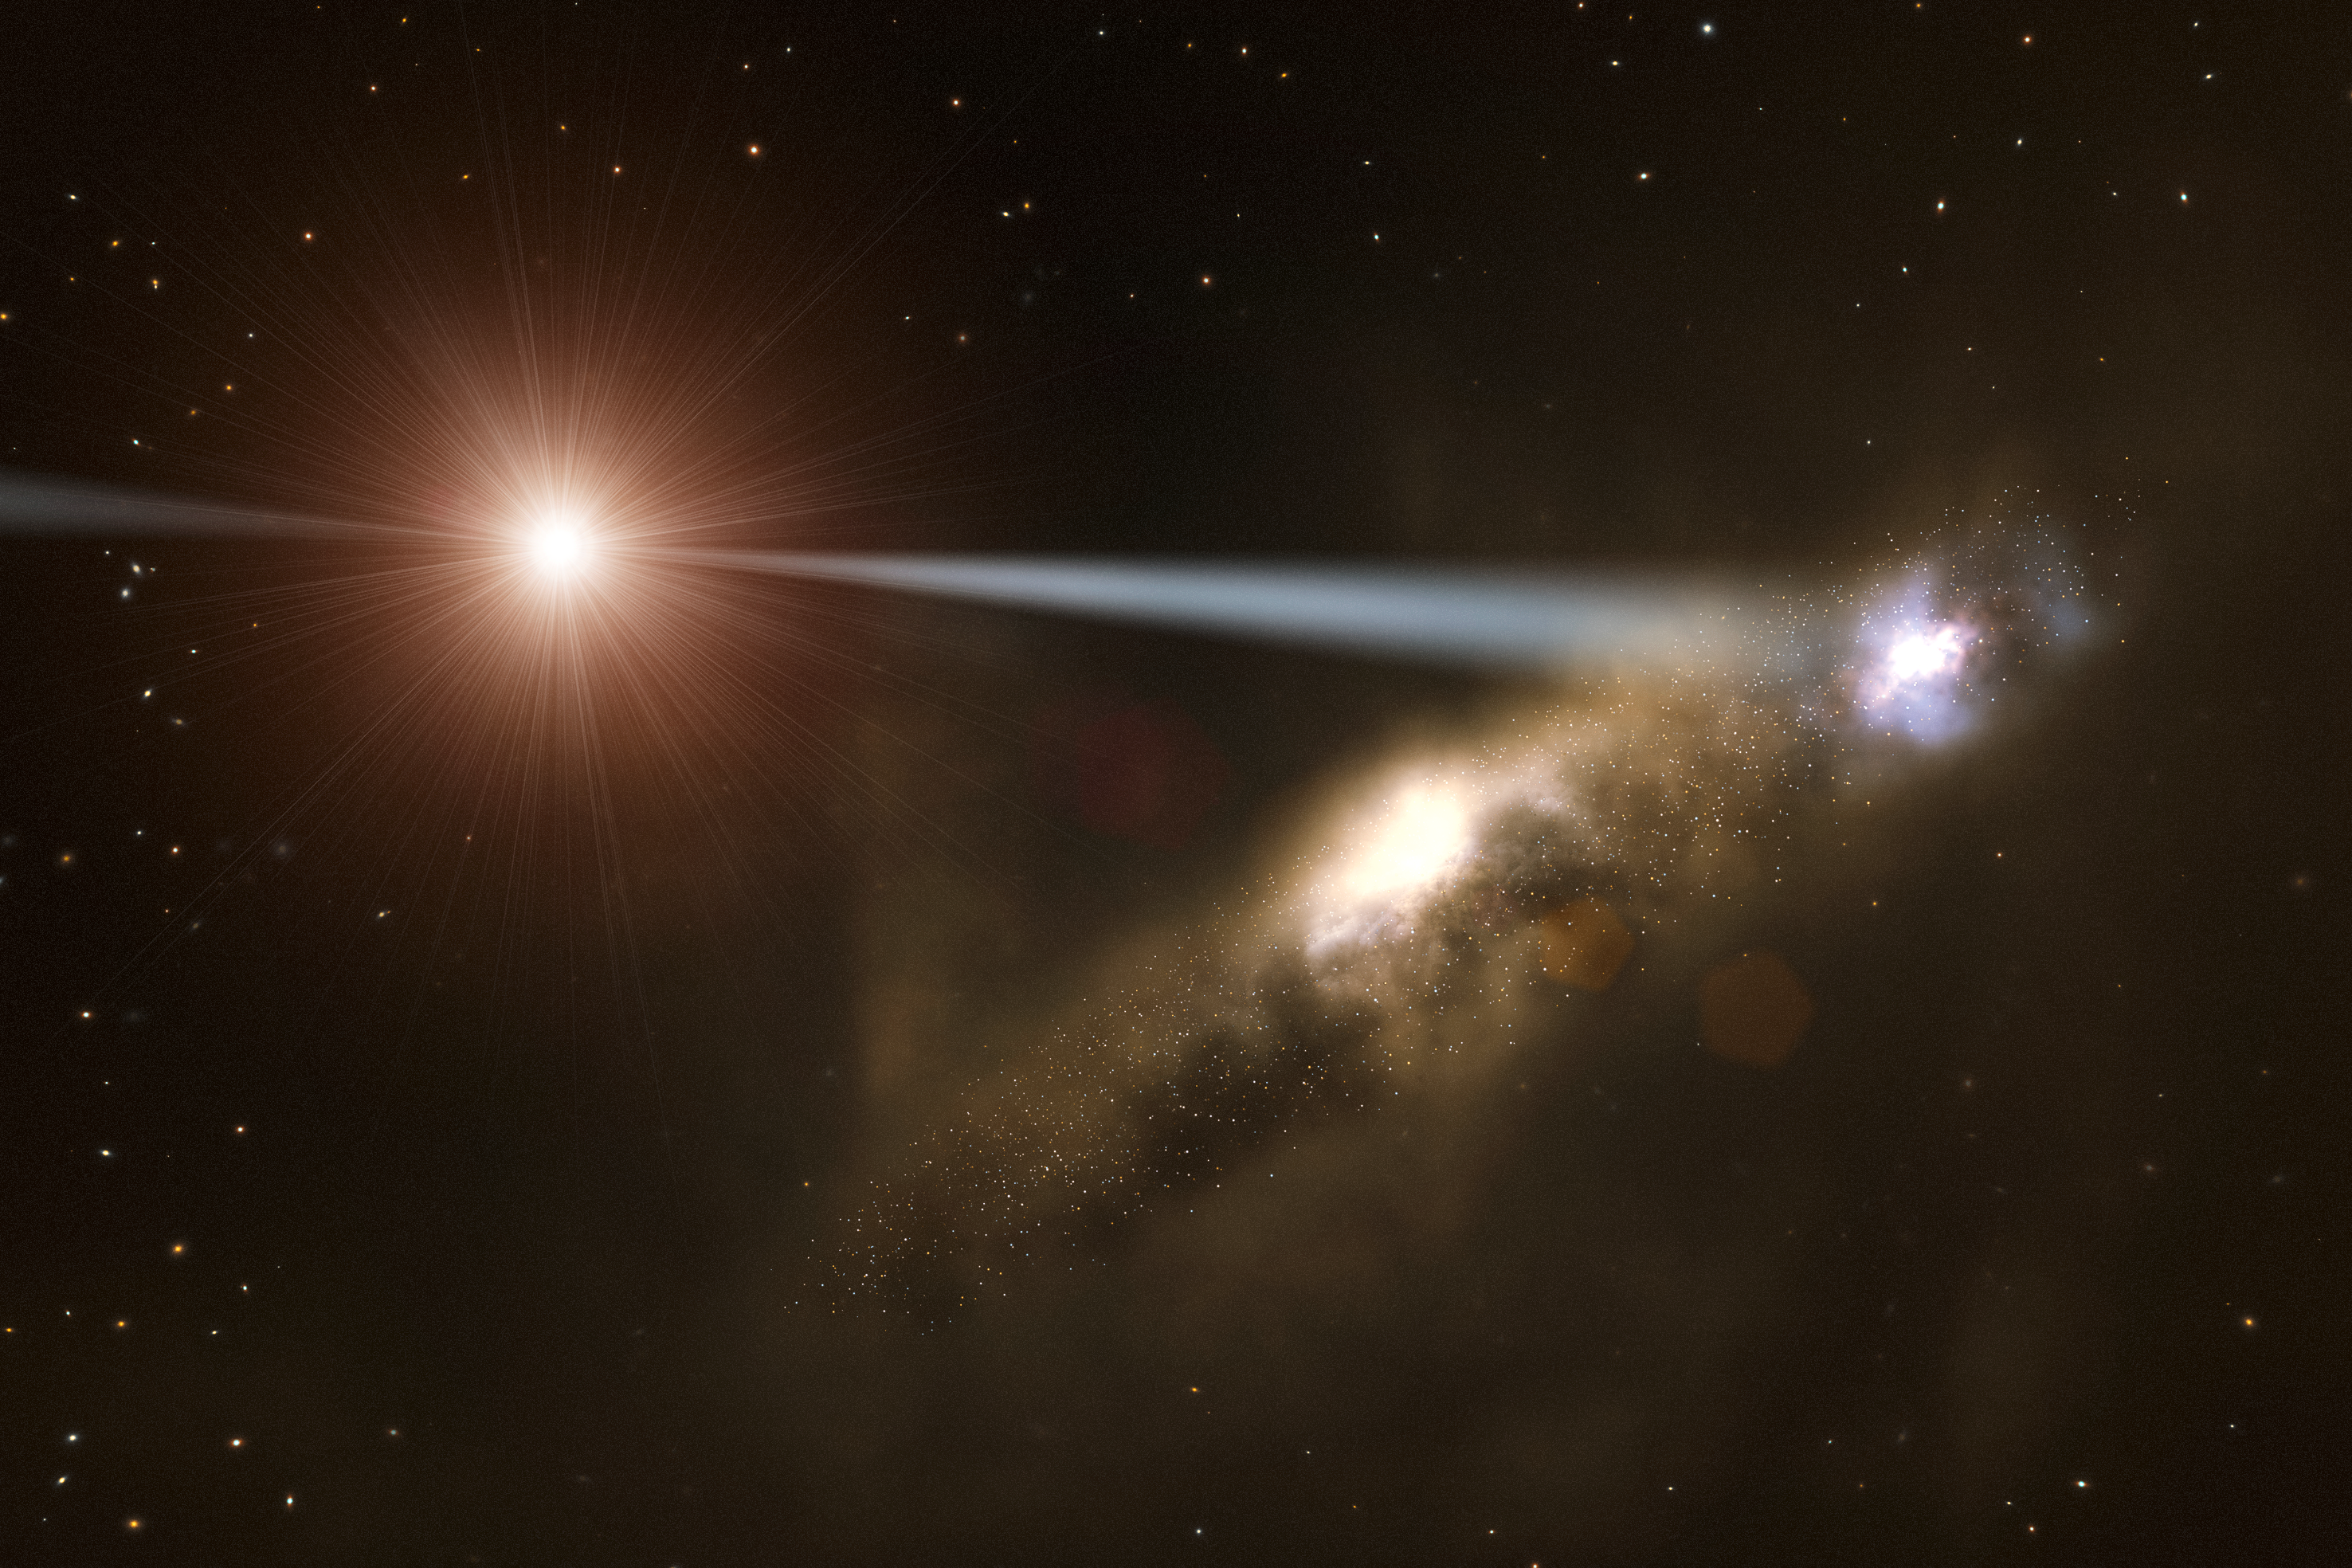

Black hole zapping a galaxy into existence

This artist’s impression shows how jets from supermassive black holes could form galaxies, thereby explaining why the mass of black holes is larger in galaxies that contain more stars.

Credit: ESO/L. Calçada